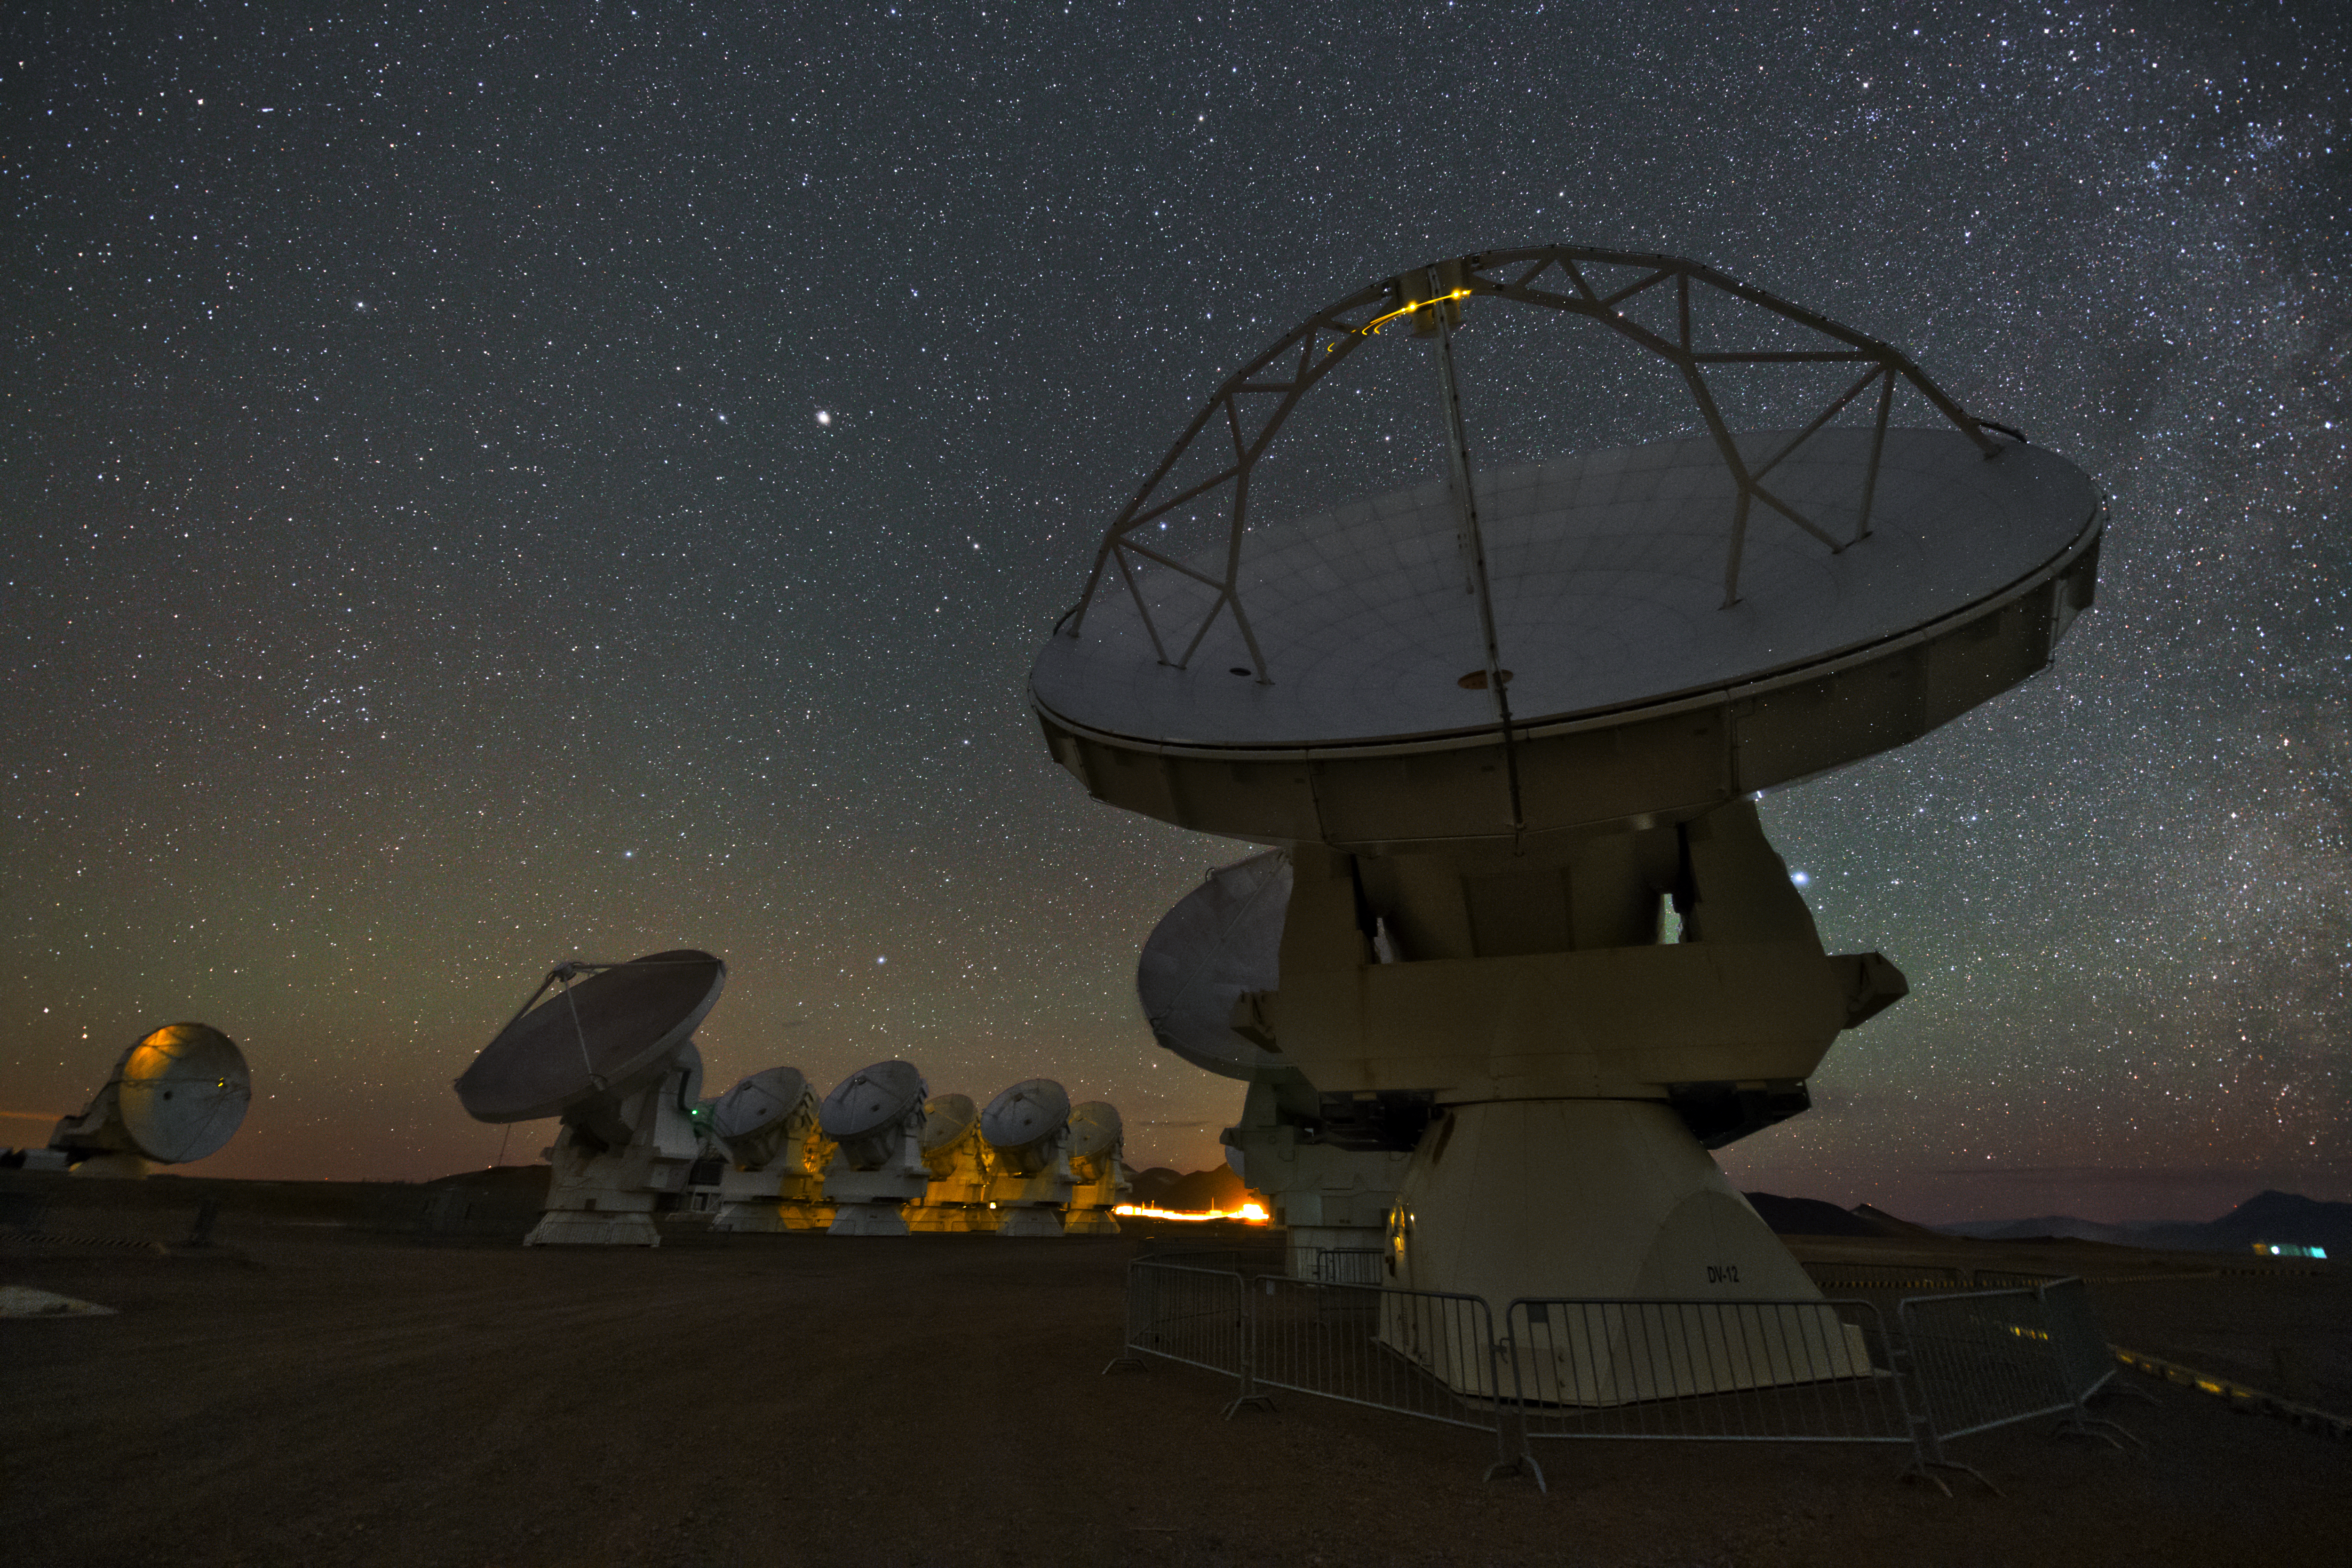

ALMA antennas

A whole group of ALMA antennas was collected on this UHD image, while they are observing the night sky.

Credit: ESO/Y. Beletsky